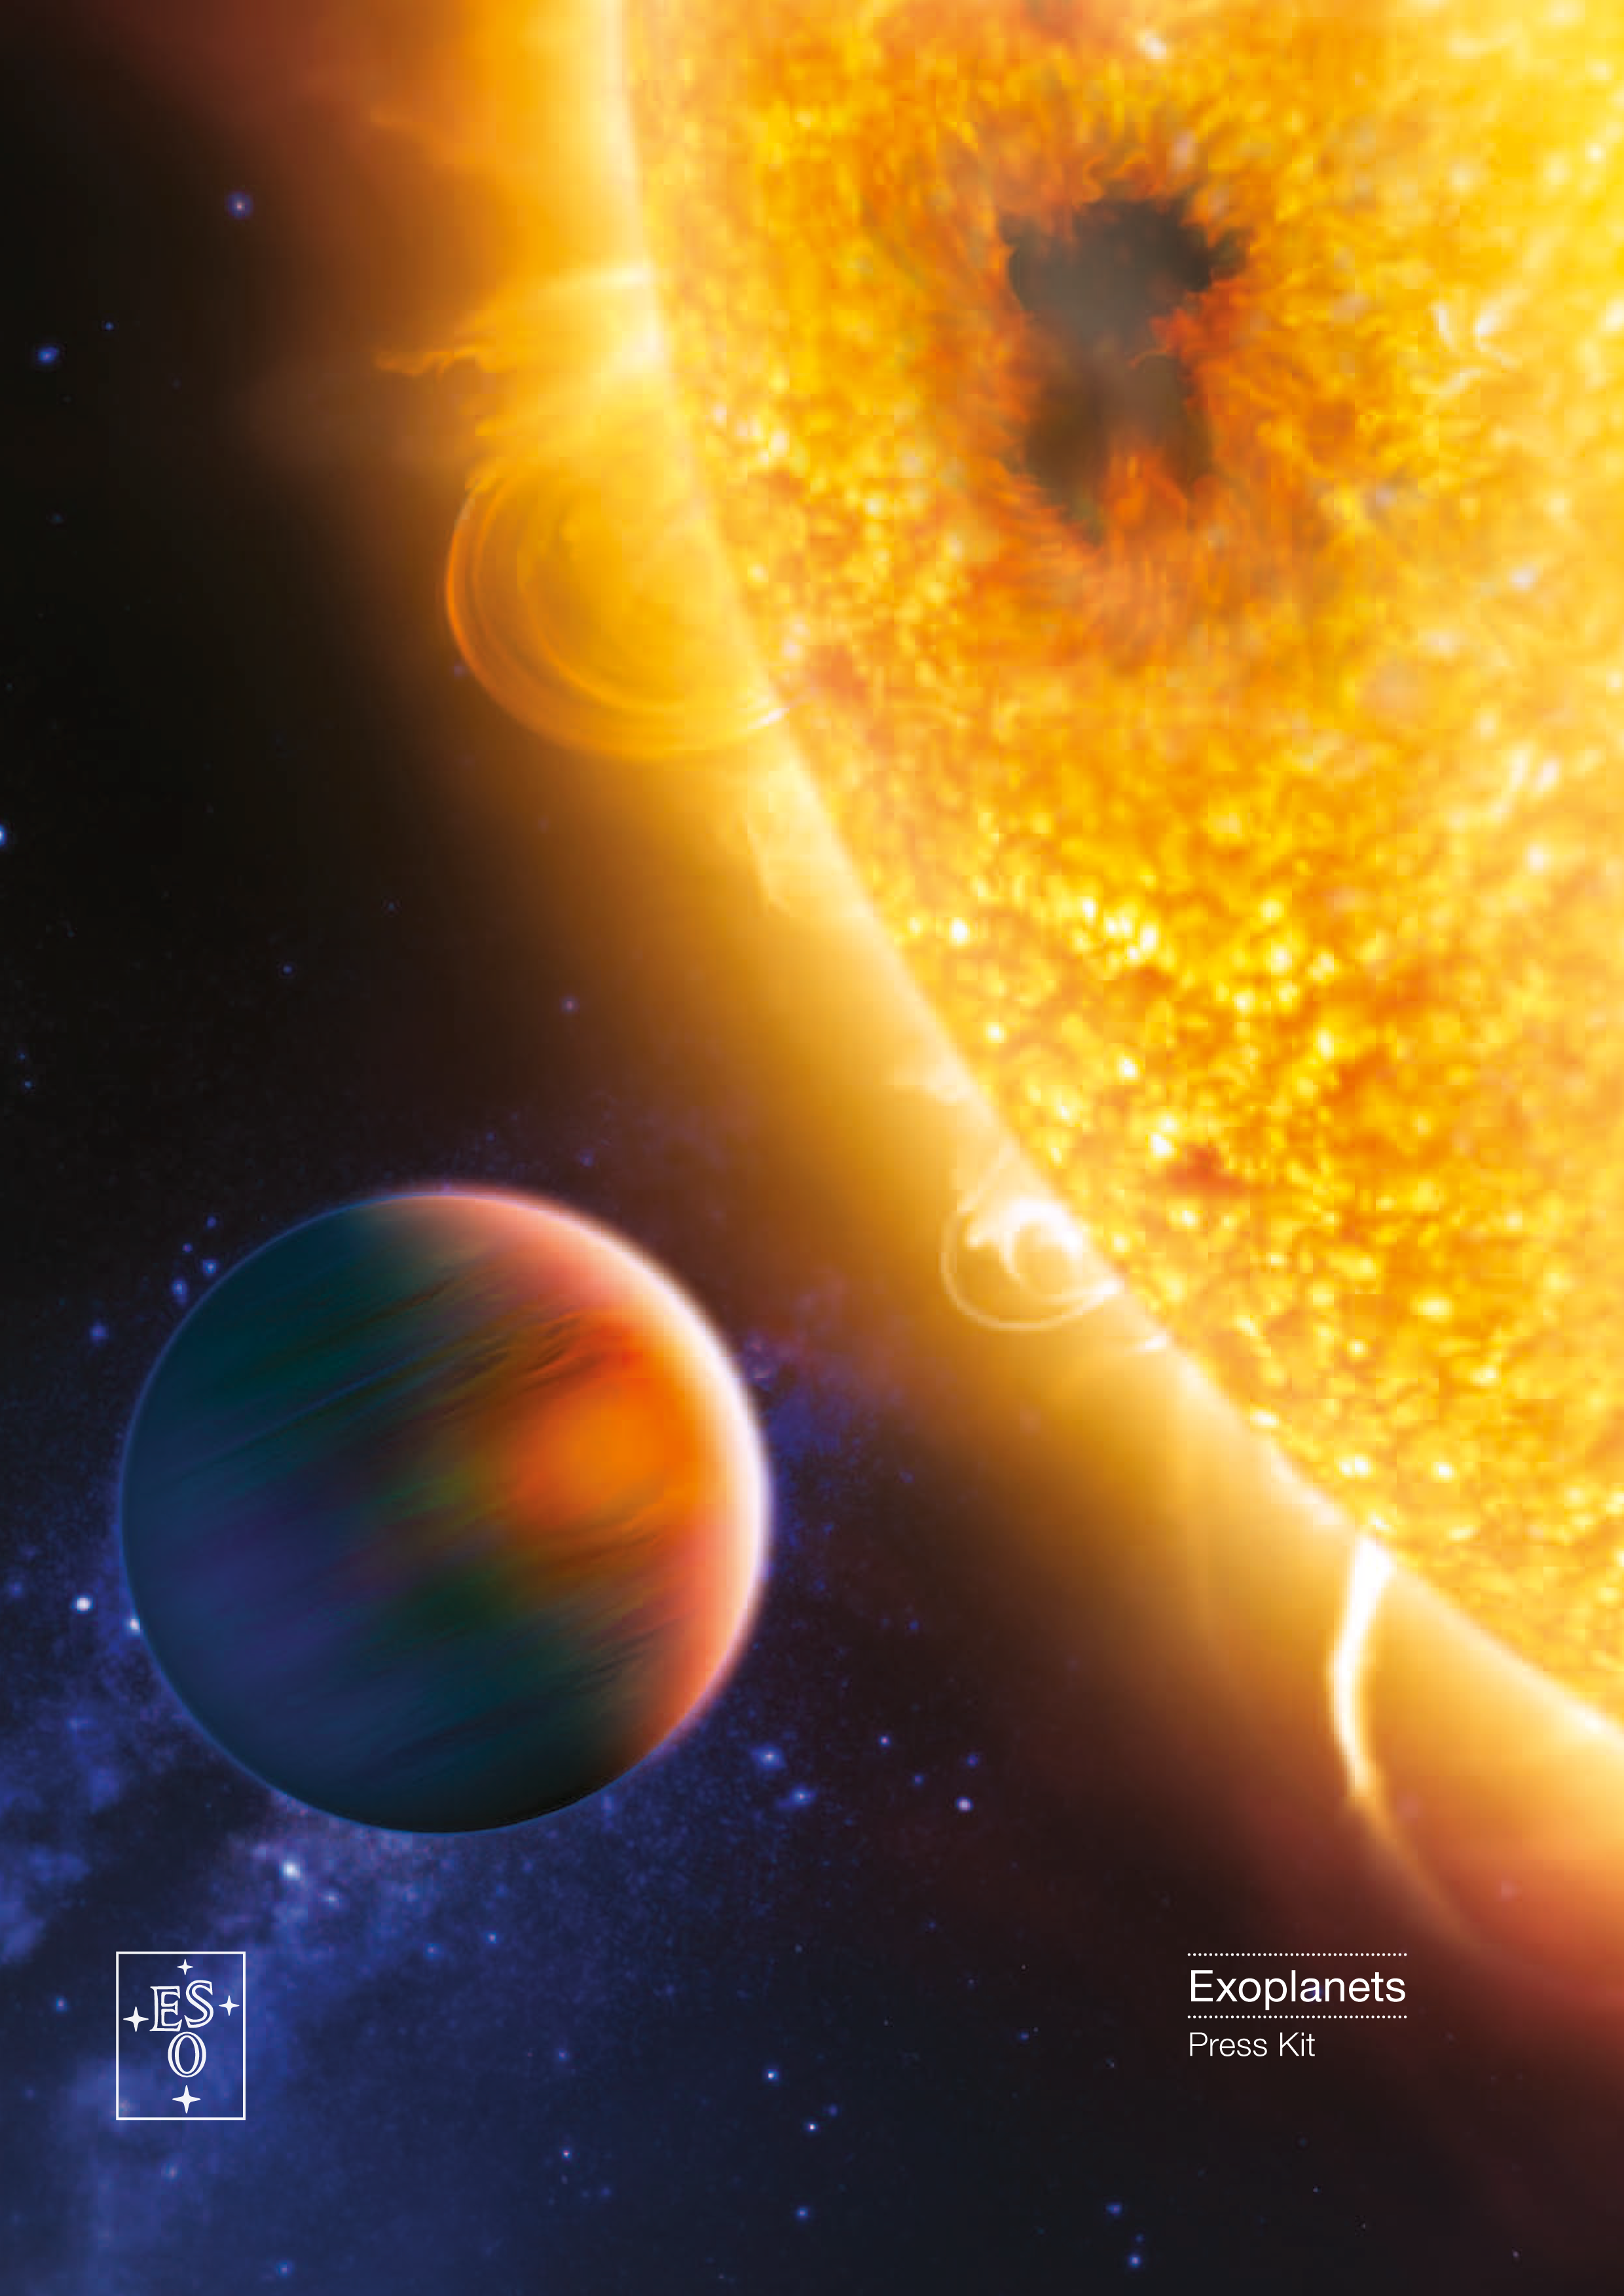

Cover of the Exoplanets Press Kit

Credit: ESO